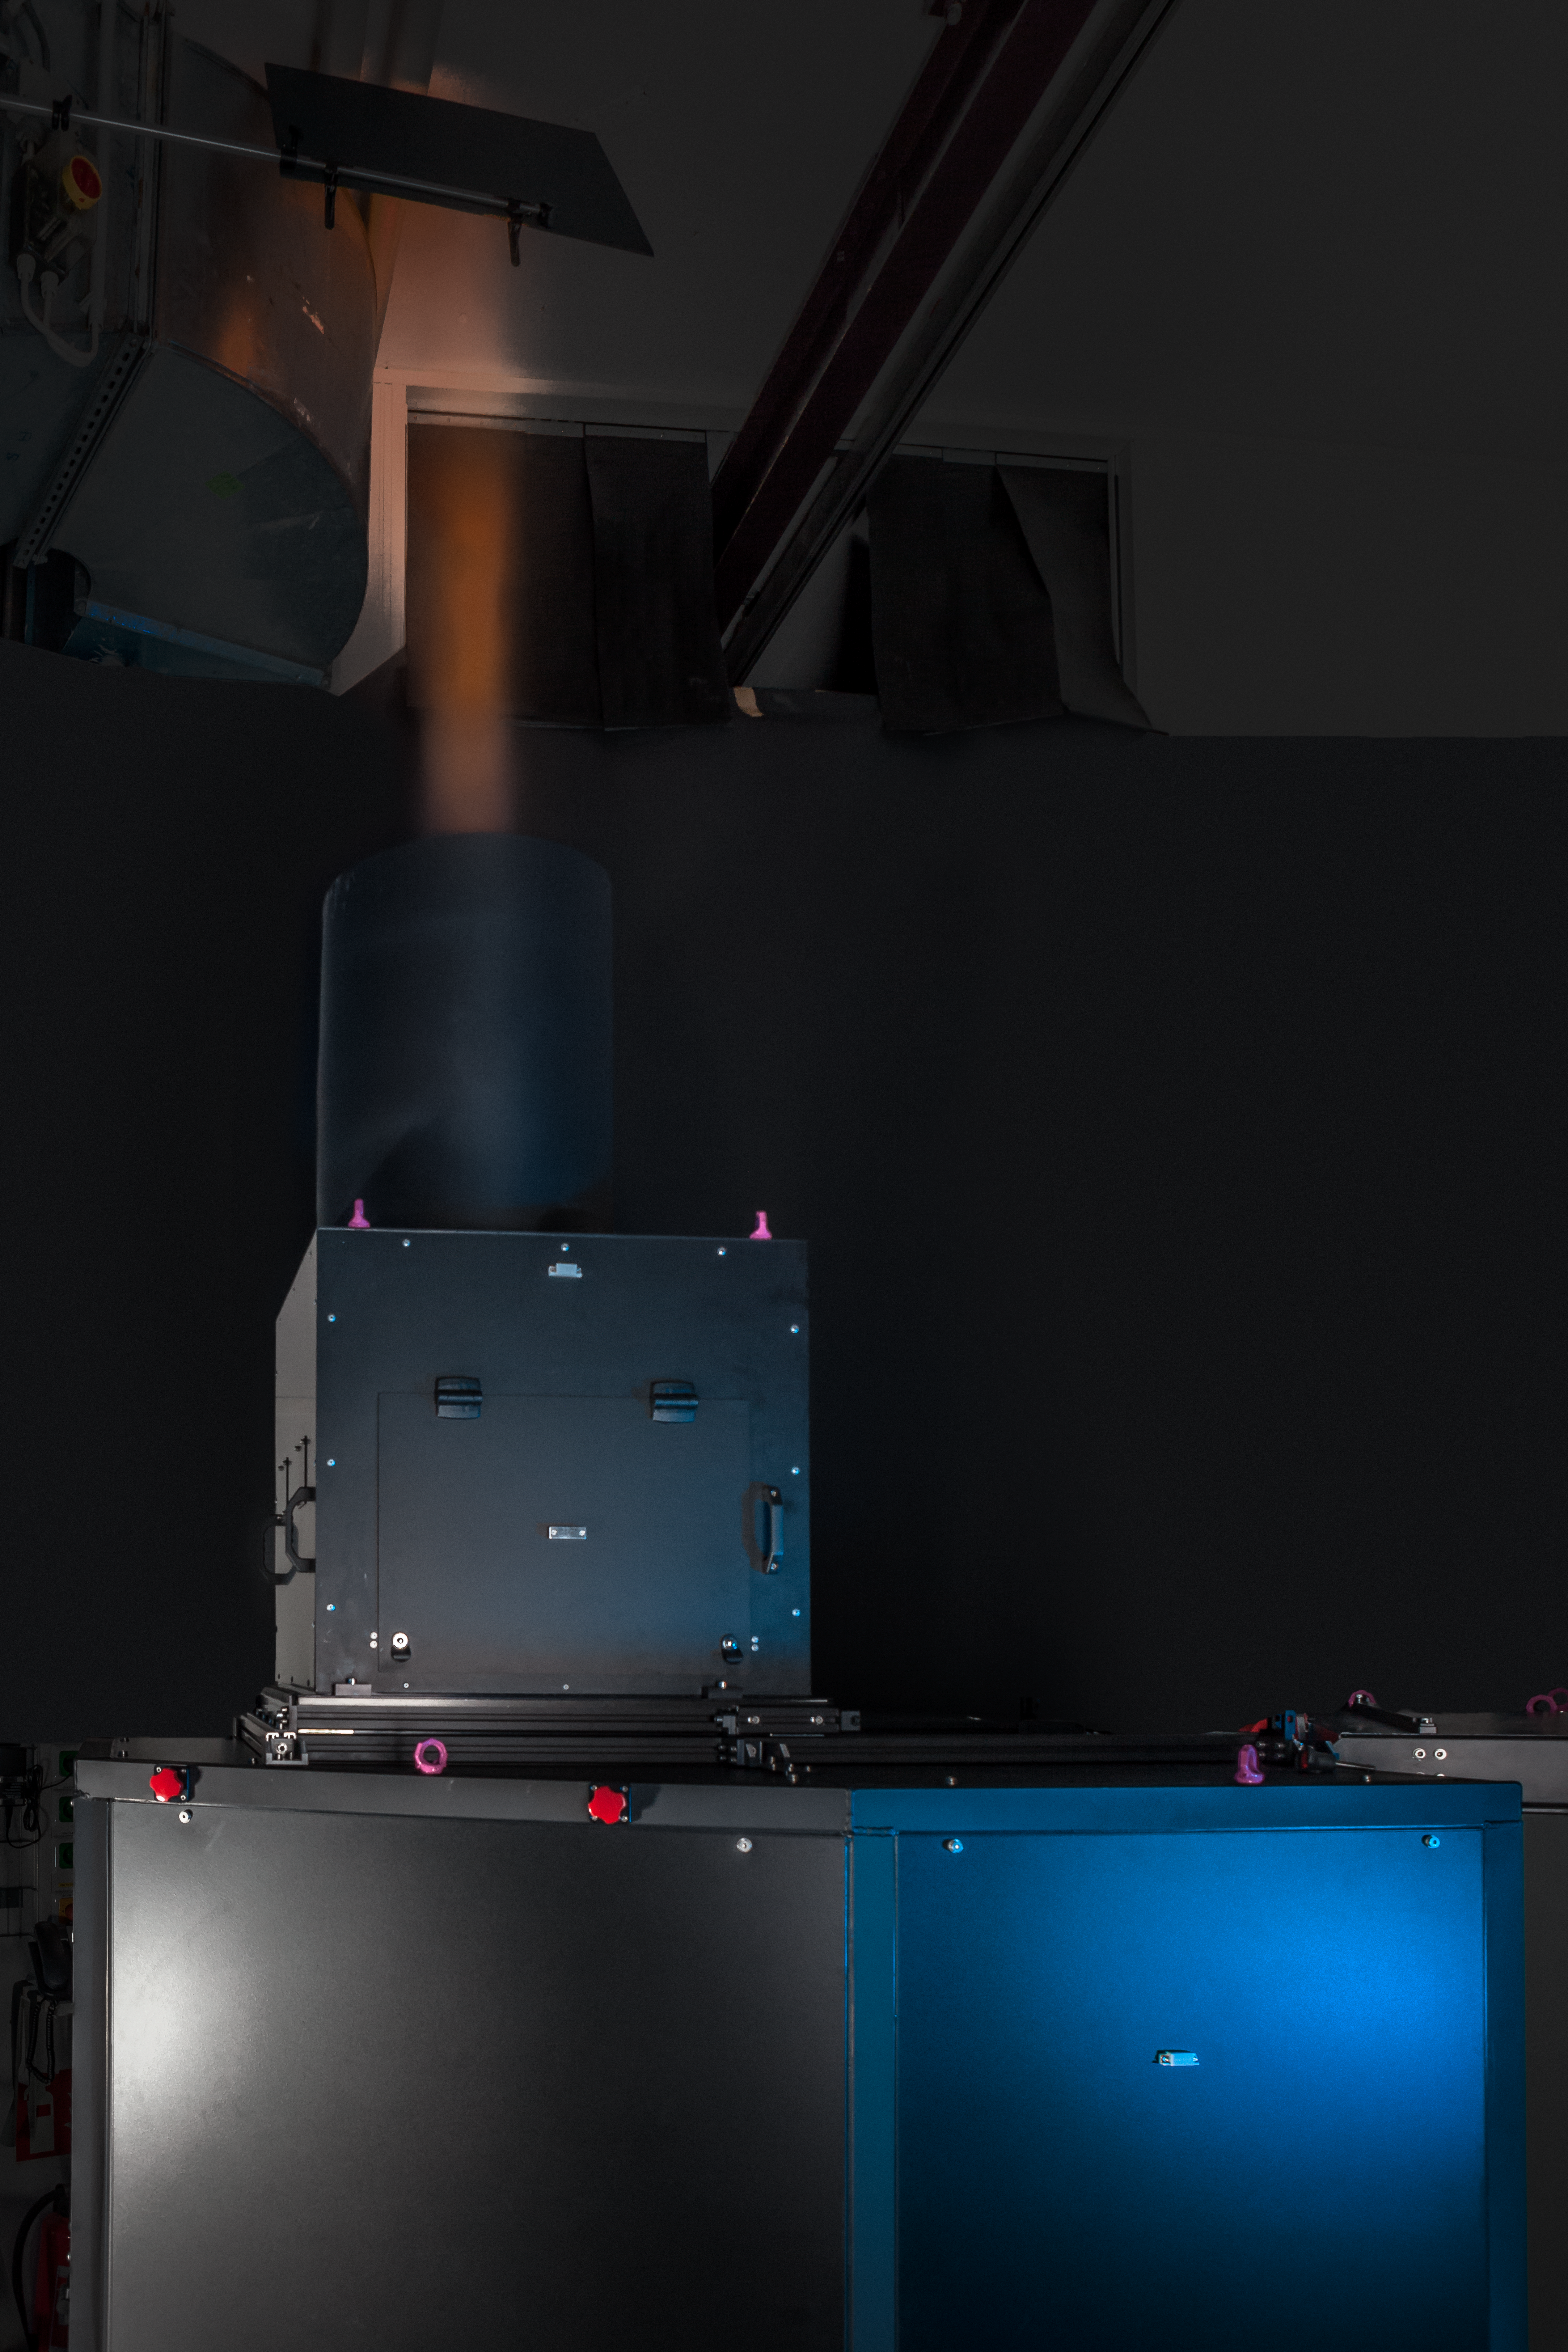

One of the units of the Four Laser Guide Star Facility for the VLT

All four laser units that form the Four Laser Guide Star Facility — a core part of the Adaptive Optics Facility for ESO’s Very Large Telescope — were accepted by ESO and shipped to Chile in November 2015. This is a major step towards establishing the VLT Unit Telescope 4 as a fully adaptive telescope with much enhanced image quality.

This picture shows one of the units undergoing final testing shortly before it was packed for shipping.

Credit: ESO/M. Zamani